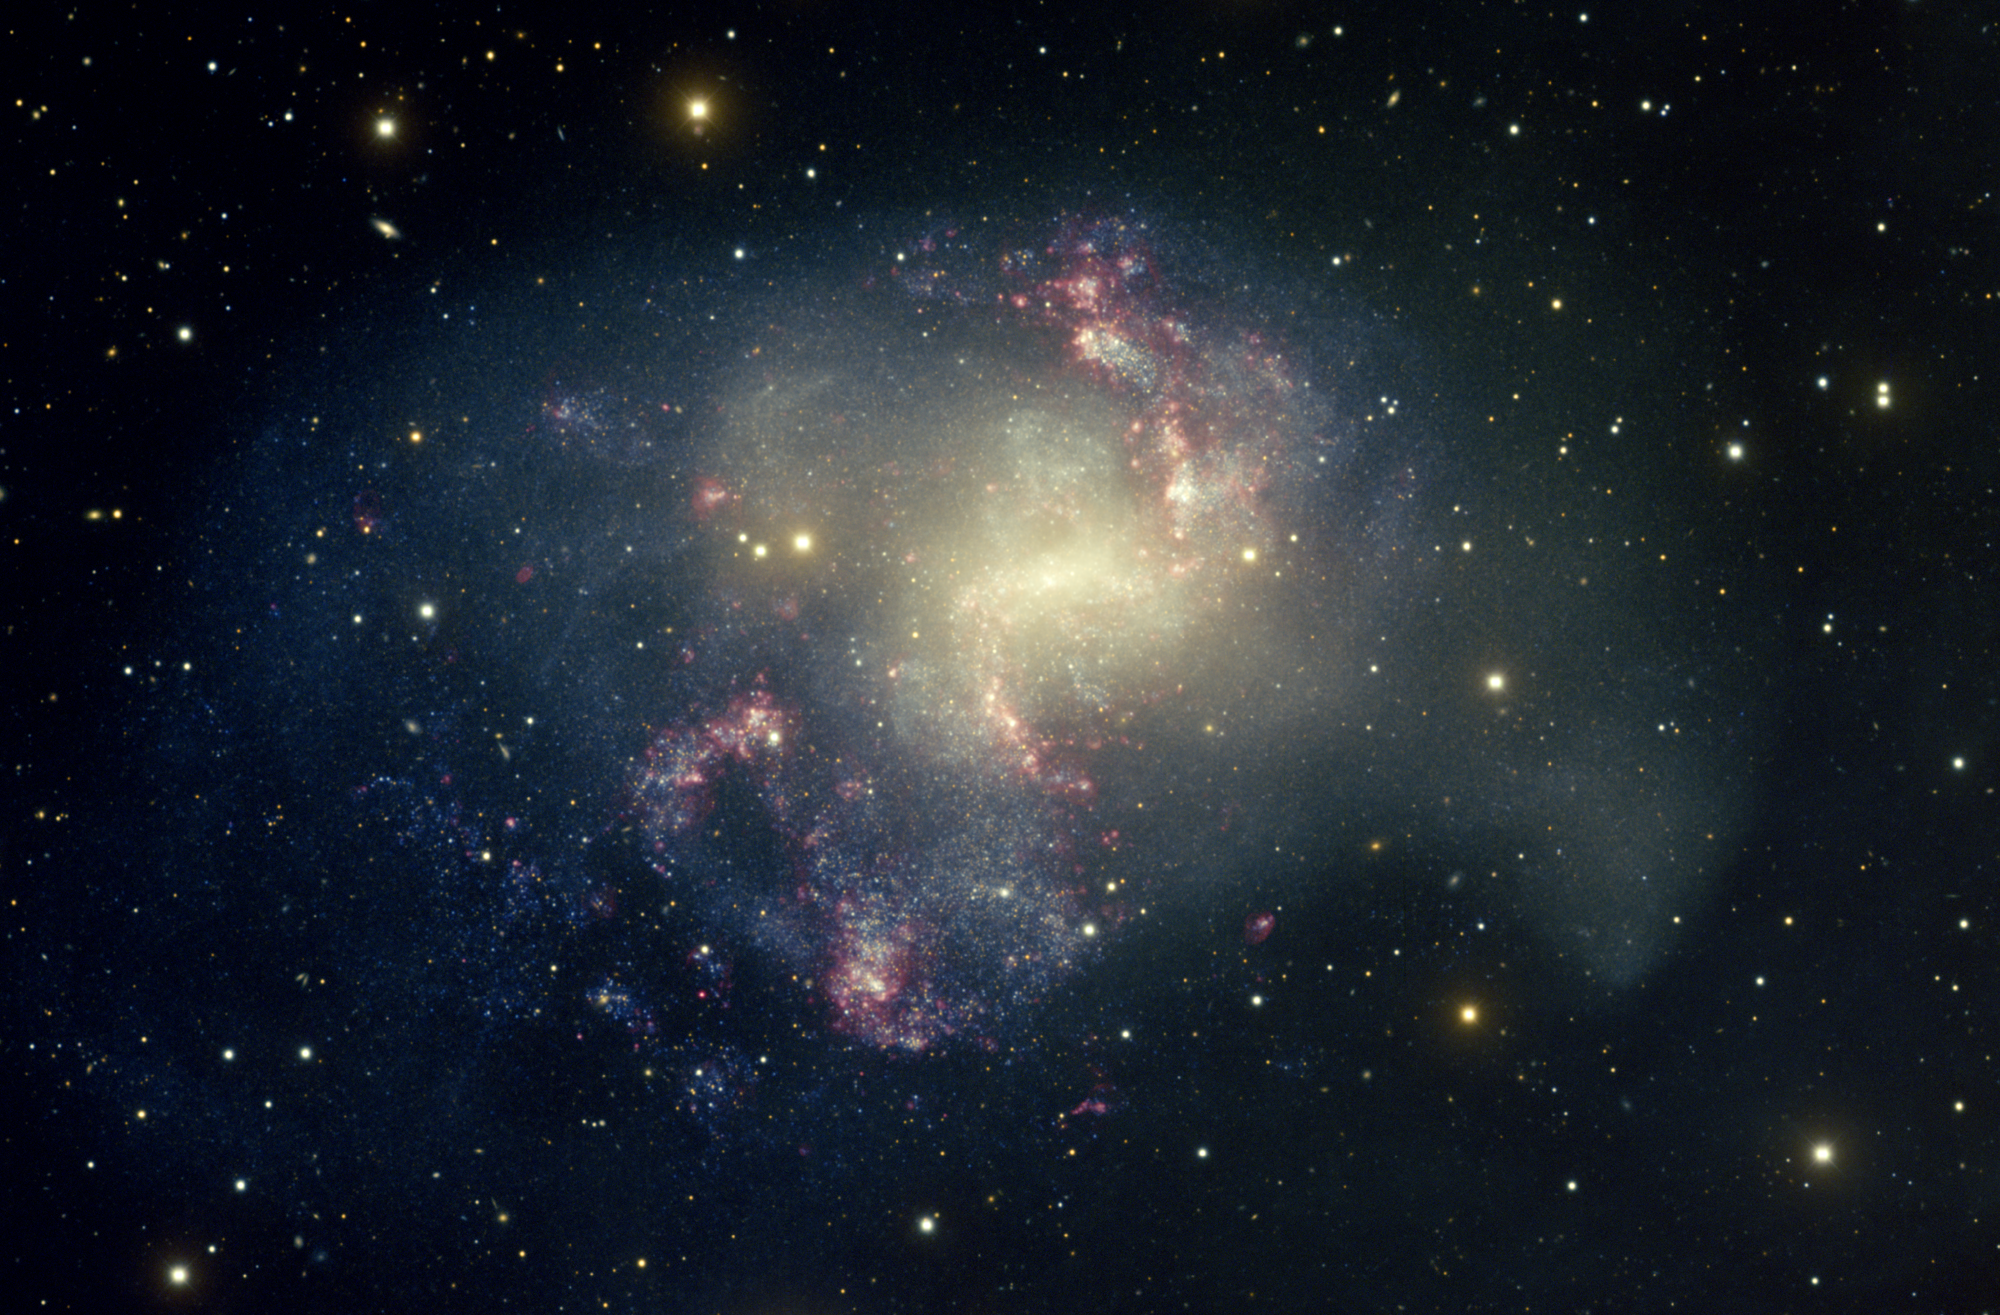

Barred Spiral Galaxy, NGC 1313

This image of nearby spiral galaxy NGC1313 was taken with the National Science Foundation’s Blanco 4-meter telescope at Cerro Tololo Inter-American Observatory in Chile. NGC1313 is a late-type barred spiral galaxy. In visible light, NGC1313 appears dominated by scattered regions of star formation, giving it a rather ragged appearance. The clouds of bluish stars look to have burst into existence at random, without the normal trigger of gravitational interaction or even distinct spiral processes to prompt them. Deep images show that the outer parts of galaxy are also very disturbed. When observed at radio wavelengths, the galaxy is found to be rich in hydrogen, the raw material of stars. The gas circulates around the center of the galaxy in a well-ordered way, as opposed to its irregular appearance in visible light. NGC1313 is located about 15 million light-years from Earth in the constellation Reticulum.

Credit: T.A. Rector/University of Alaska Anchorage, T. Abbott and NOIRLab/NSF/AURA